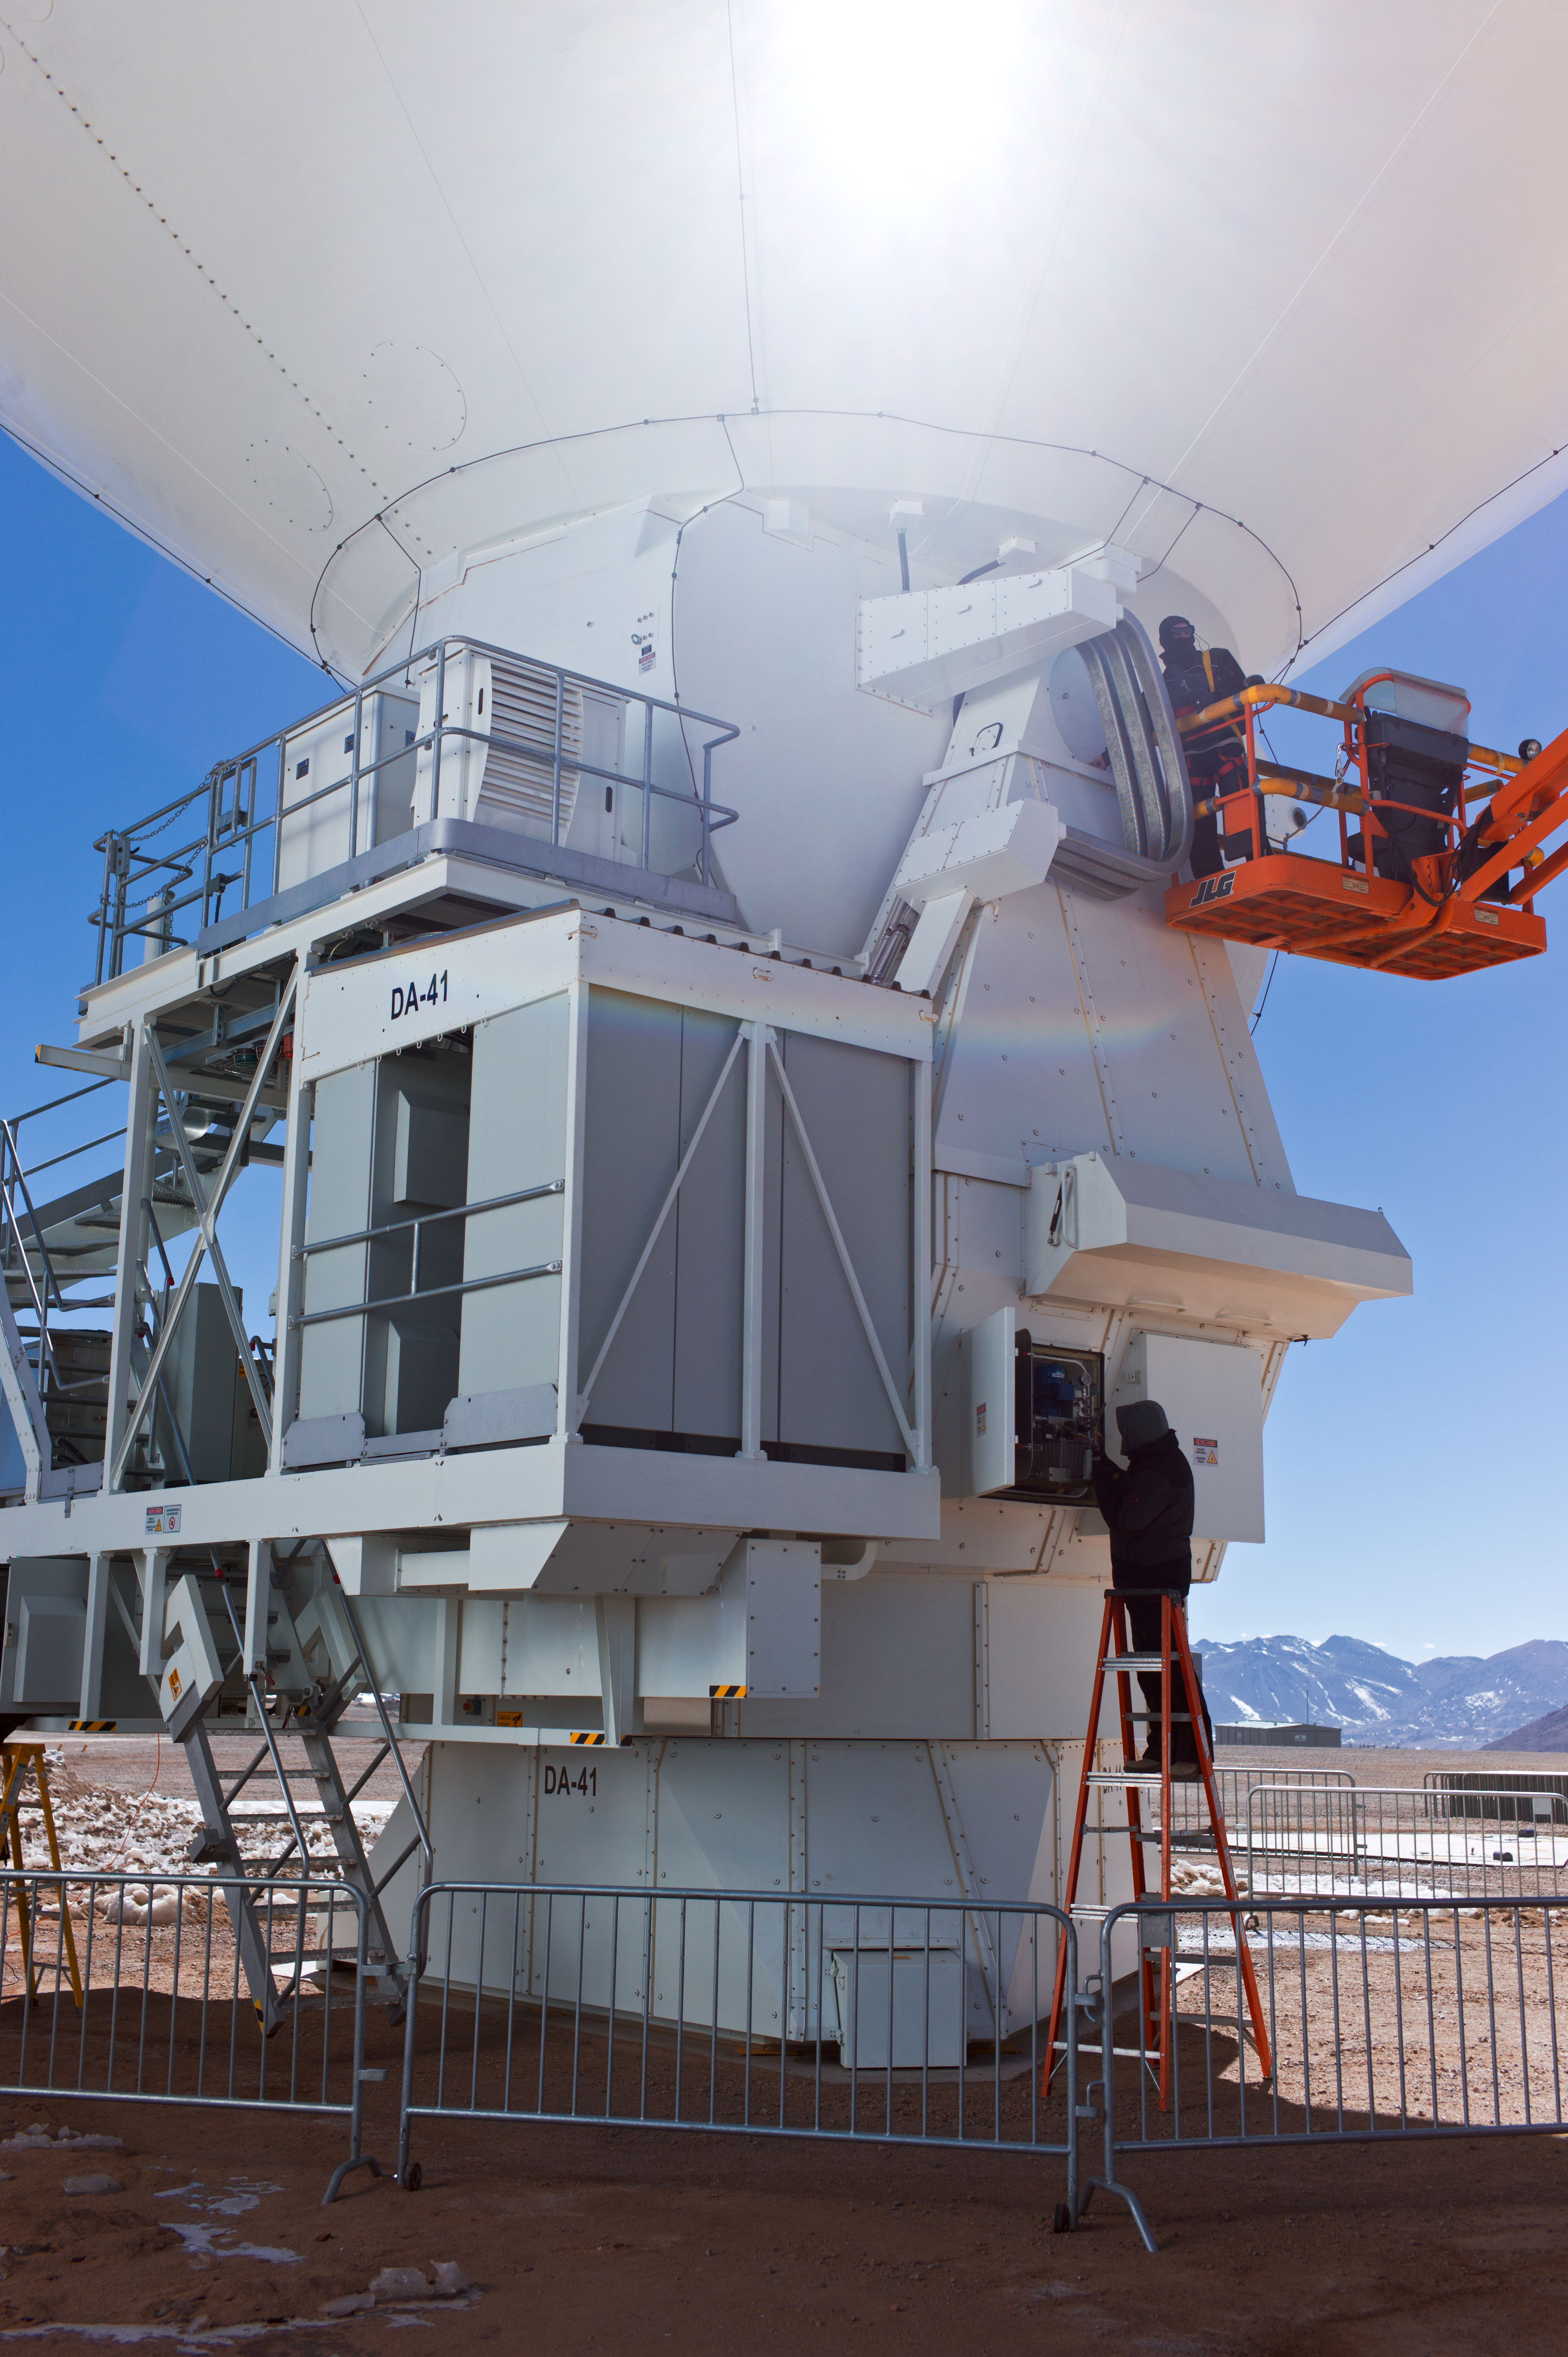

ALMA antenna being assembled

A low-angle view of an ALMA antenna being assembled at the Operations Support Facility, at an altitude of 2900 metres in the Chilean Andes. Antennas are assembled here before being moved to the high site at Chajnator.

Credit: ESO